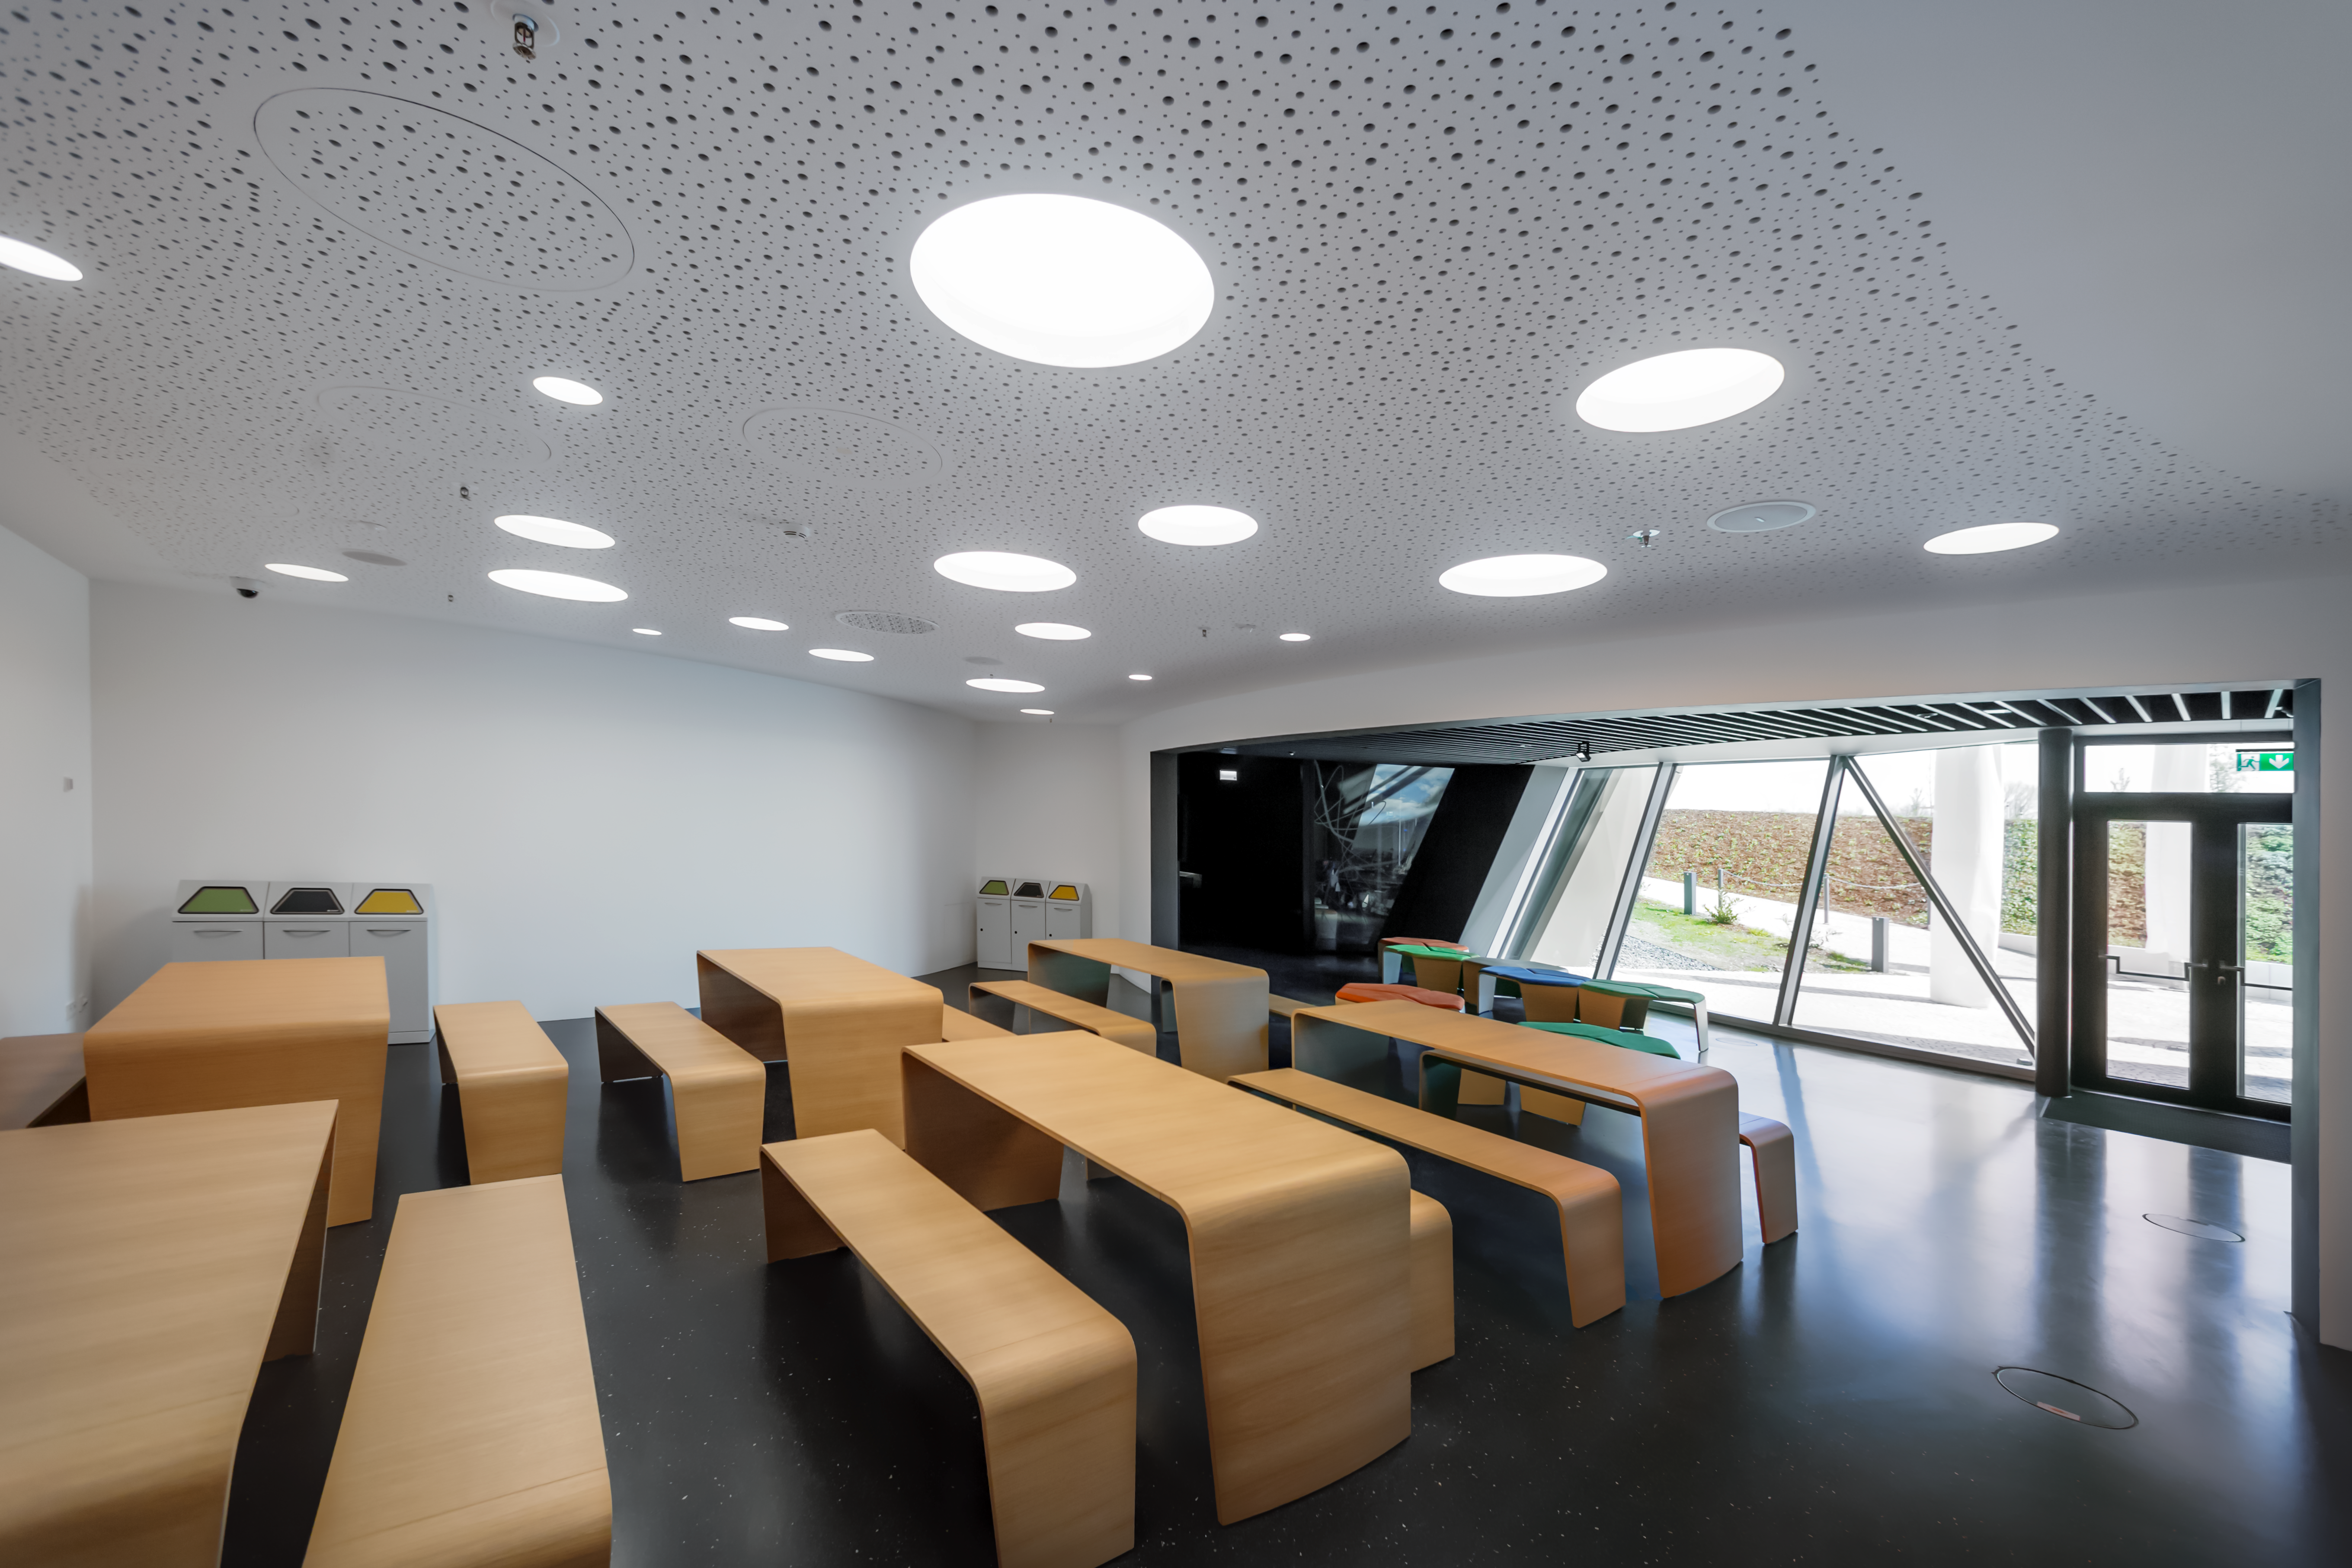

Food for thought

This image shows the picnic area of the ESO Supernova, where visitors can take a break from exploring our captivating astronomical exhibition. Visitors can enjoy snacks and cold drinks served from vending machines, as well relax on the the adjacent sun terrace.

Visitors are also very welcome to use the area to consume food and drink brought from home.

Credit: ESO/P. Horálek